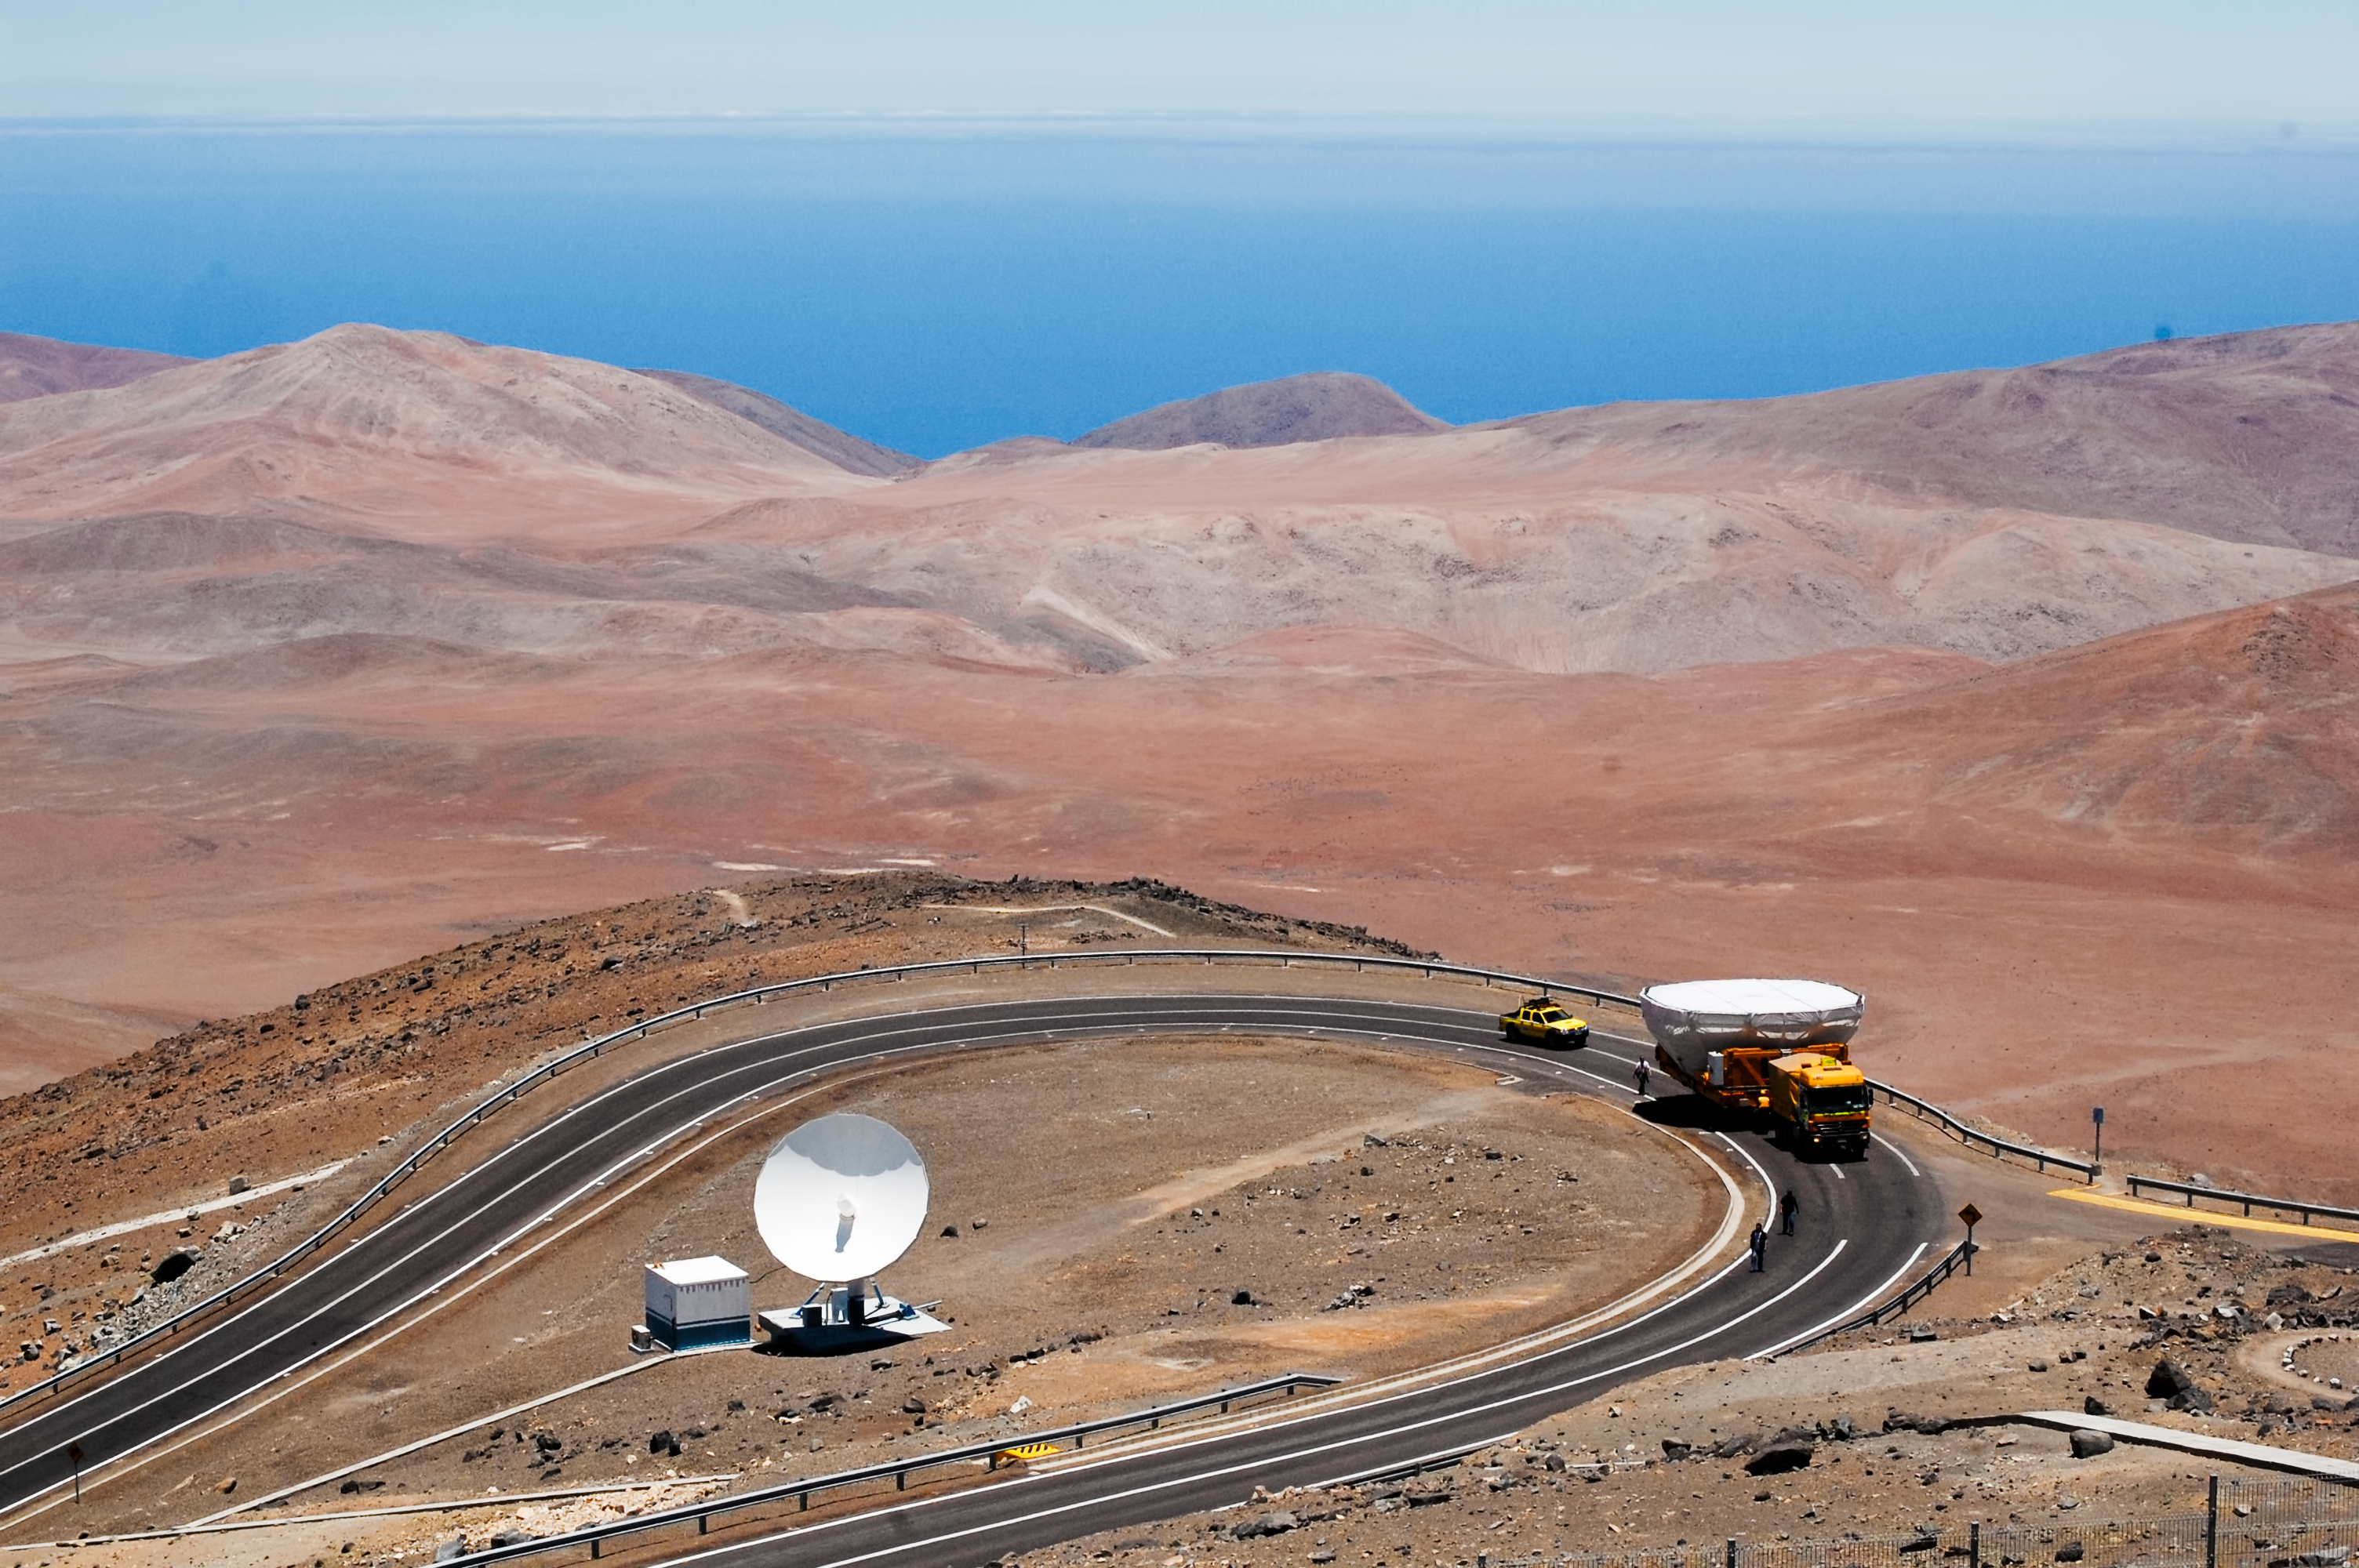

Transporting through the desert

This photo from March 2012 provides a snapshot of the difficulties involved with transporting large, heavy equipment through the Atacama desert.

Credit: G. Brammer/ESO